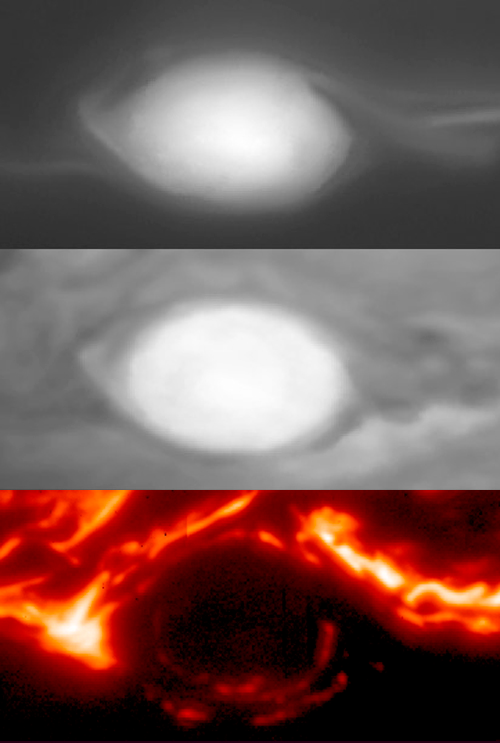

Striking Gemini Images Point Juno Spacecraft Toward Discovery

Close up images of the Great Red Spot from Gemini Near-InfraRed Imager (NIRI) images showing differences in the interior structure of this giant vortex with altitude. The top image was taken with a filter at 2.275 microns that is sensitive to particles at, and above, pressures of about 10 millibars (about 1% of the pressure at sea level on the Earth) in Jupiter’s lower stratosphere. It shows that particles at this level tend to increase toward the center of this gigantic vortex. The middle image was taken with a filter at 1.58 microns, sensitive to virtually no gaseous absorption, and is sensitive to the brightness of clouds, very similar to visible red light. Subtle oval-shaped banded structure going from the outside to the interior can be spotted in the image. The difference between these two images illustrates major differences in the dynamics of this vortex with altitude. The bottom image was taken with a filter at 4.68 microns, and shows bright thermal emission from the deeper atmosphere wherever there is “clear sky” (low cloud opacity in the 0.5-3 bar range). Top two panels show data from May 18, 2017, while the bottom panel shows data from January 11, 2017.

Credit: Gemini Observatory/AURA/NSF/JPL-Caltech/NASA/UC Berkeley